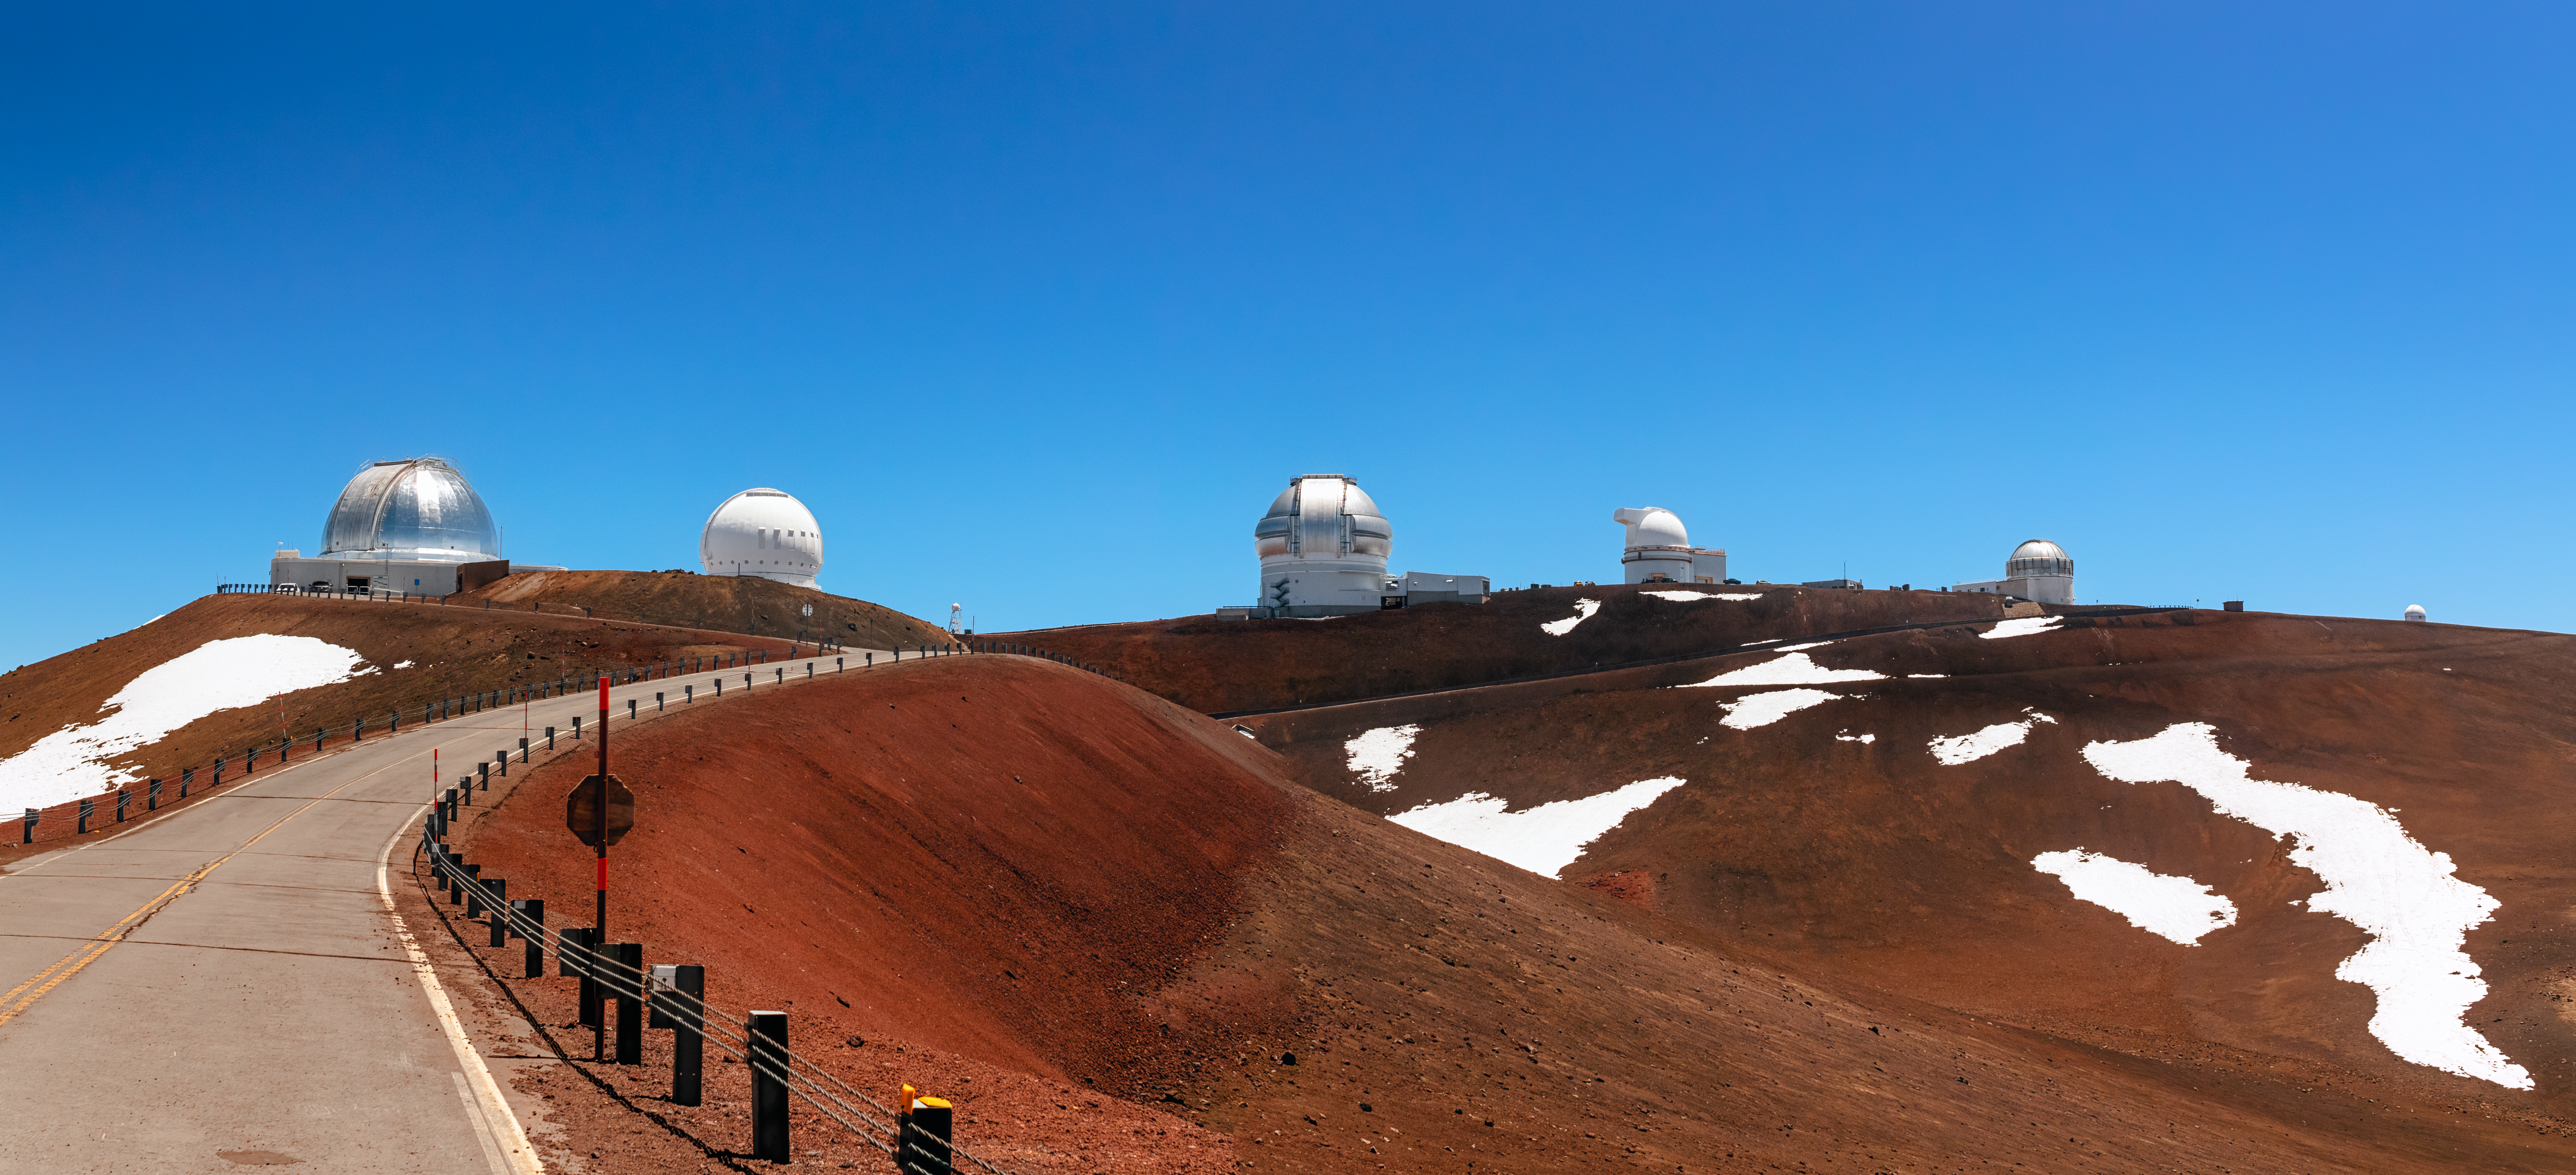

Gemini North and the Maunakea Observatories

The road to Gemini North and other observatories near the summit of Maunakea, Hawai‘i.

Credit: NOIRLab/NSF/AURA/P. Horálek